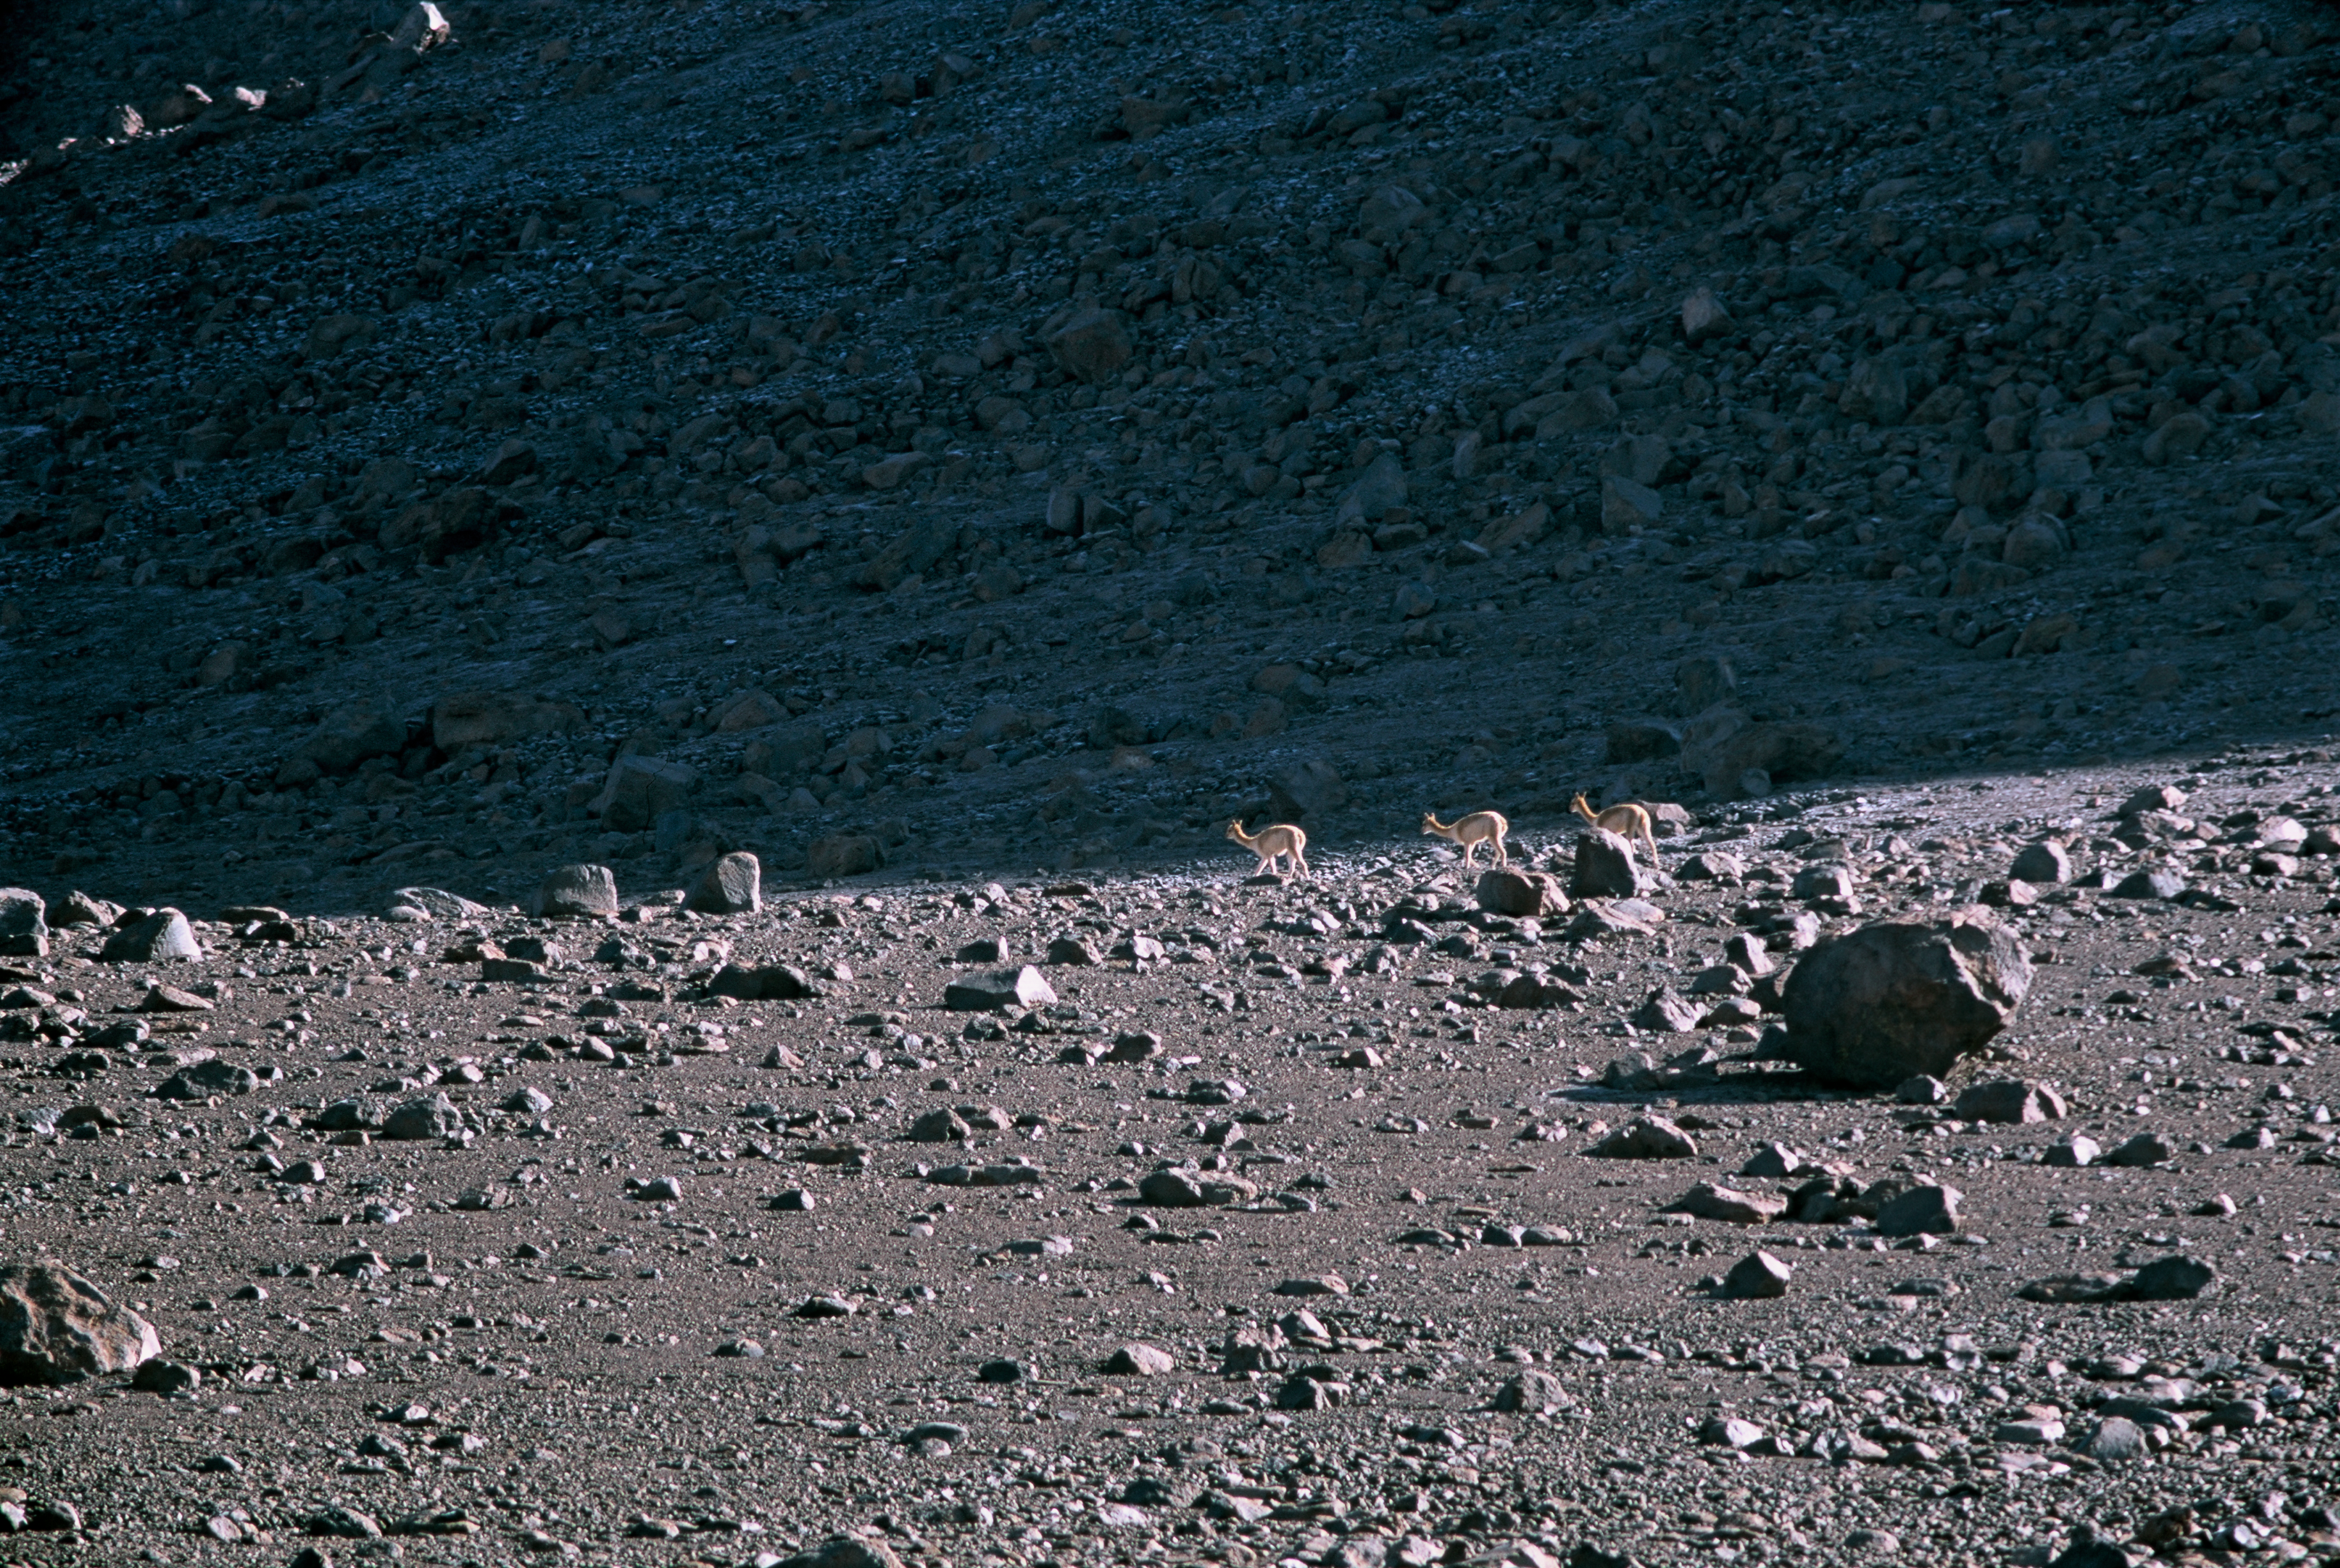

Vicuñas on the way to ALMA

A couple of Vicunas are finding their way through the desert next to the road that leads to the ALMA high site. This picture was taken in March 2002.

Credit: ESO/H.H.Heyer